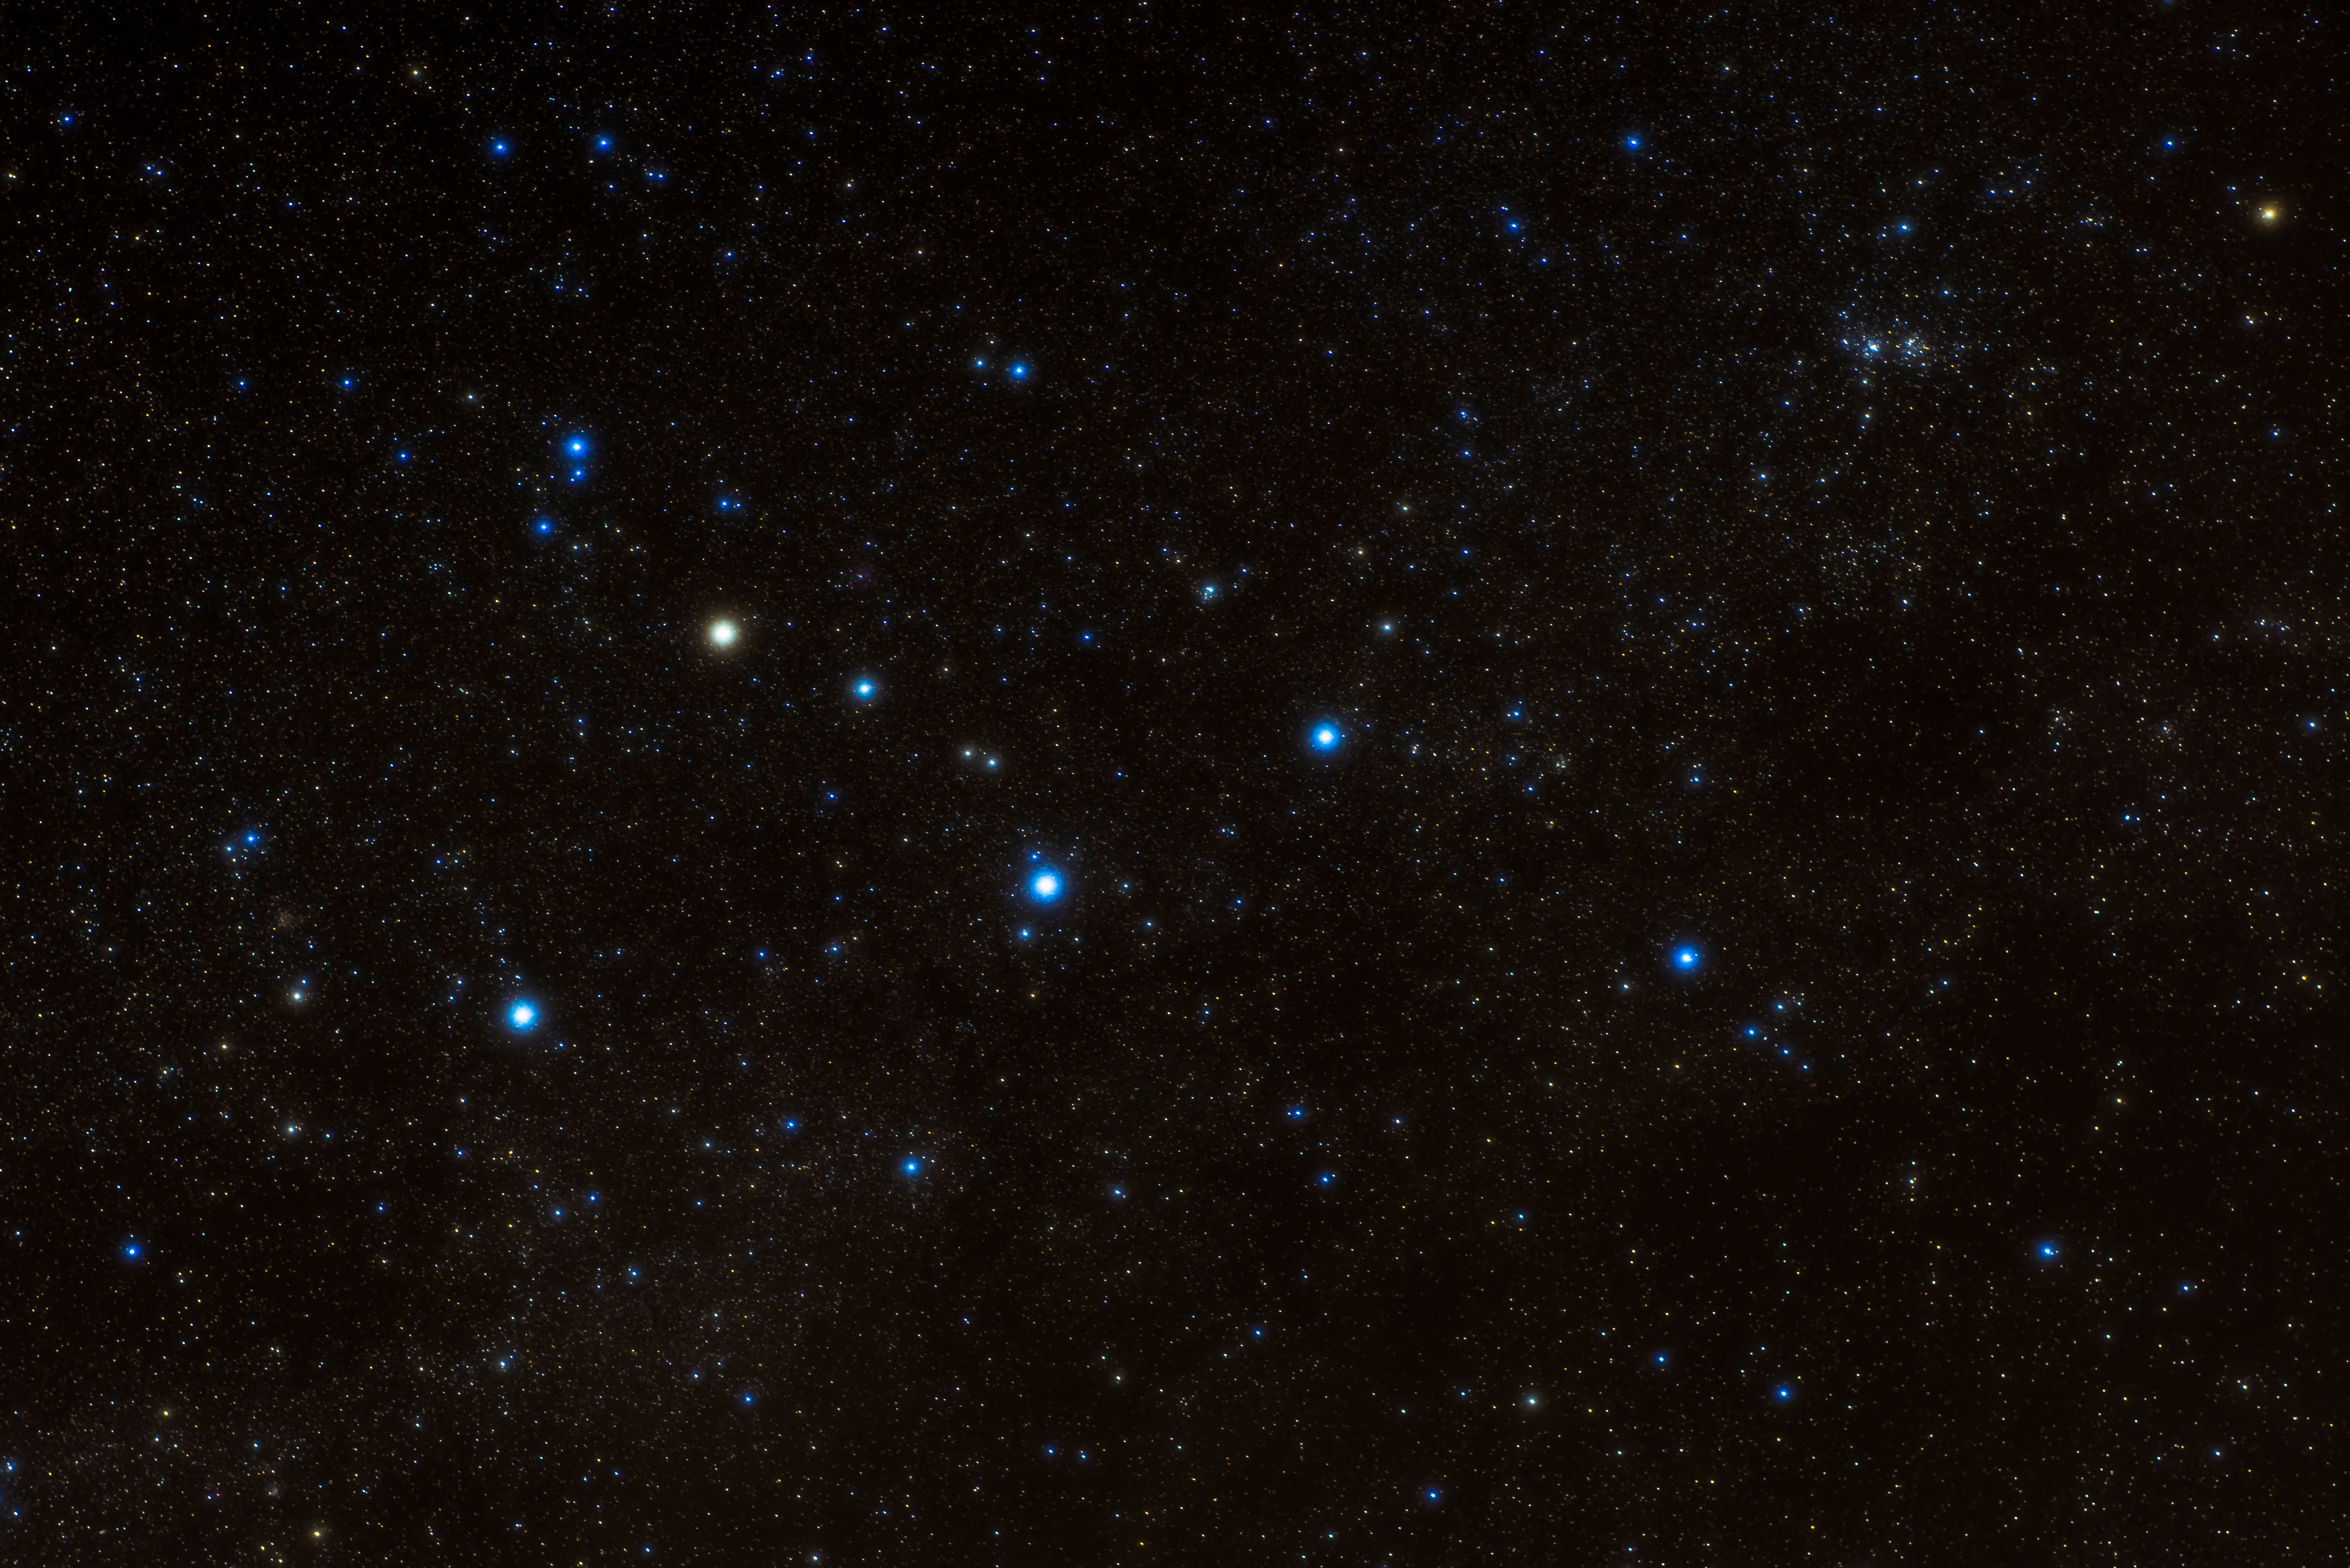

Portrait of Bat

Image title: Portrait of Bat
Author: Thanakrit Santikunaporn
Country: Thailand

Taken in November 2019 from the Doi Inthanon National Park, Chiang Mai, Thailand, this image captures the notable northern constellation Cassiopeia, in the shape of the letter M. Although the official constellation name is the Latinised version of the name of queen “Kasseipeia” from Greek mythology, these five bright stars were considered a constellation in many cultures around the world and they are associated with diverse stories. In Thailand, for example, the constellation represents a Bat, while in Hawaiian culture it is called 'Iwa Keli'i, the chief frigate bird.

For the Navajo in North America, the bright stars are the central part of the celestial mother (of all stars and humans) revolving around the celestial pole together with her husband, the celestial father (of all stars and humans) seen in the constellation of Ursa Major. For the Maya it was part of the huge constellation of the Hole-Backed Caiman, and for the Inuit a Lamp Stand and a Blubber Container.

In ancient China, the bottom-left star was associated with the mythological general Wangliang who drove four horses, represented by the two bright and two fainter stars of the M’s next stroke (from upper-left to lower-middle). The remaining two bright stars and a couple of the other fainter ones are considered a Flying Corridor, a sort of highway, next to the Emperor’s Forbidden Palace that is located at the northern polar region.

On the island of Tonga in the South Pacific, this asterism is considered the Wing of Tafahi and it is not clear if this refers to the shape of the island of Tafahi, or if it is based on an error and originally referred to a wing of the Polynesian hero Tafaki.

The various colours of the stars indicate their temperatures, with redder stars being relatively cooler on their surface than blue and white stars.

Also see image in Zenodo: https://doi.org/10.5281/zenodo.7425613

Credit: Thanakrit Santikunaporn/IAU OAE